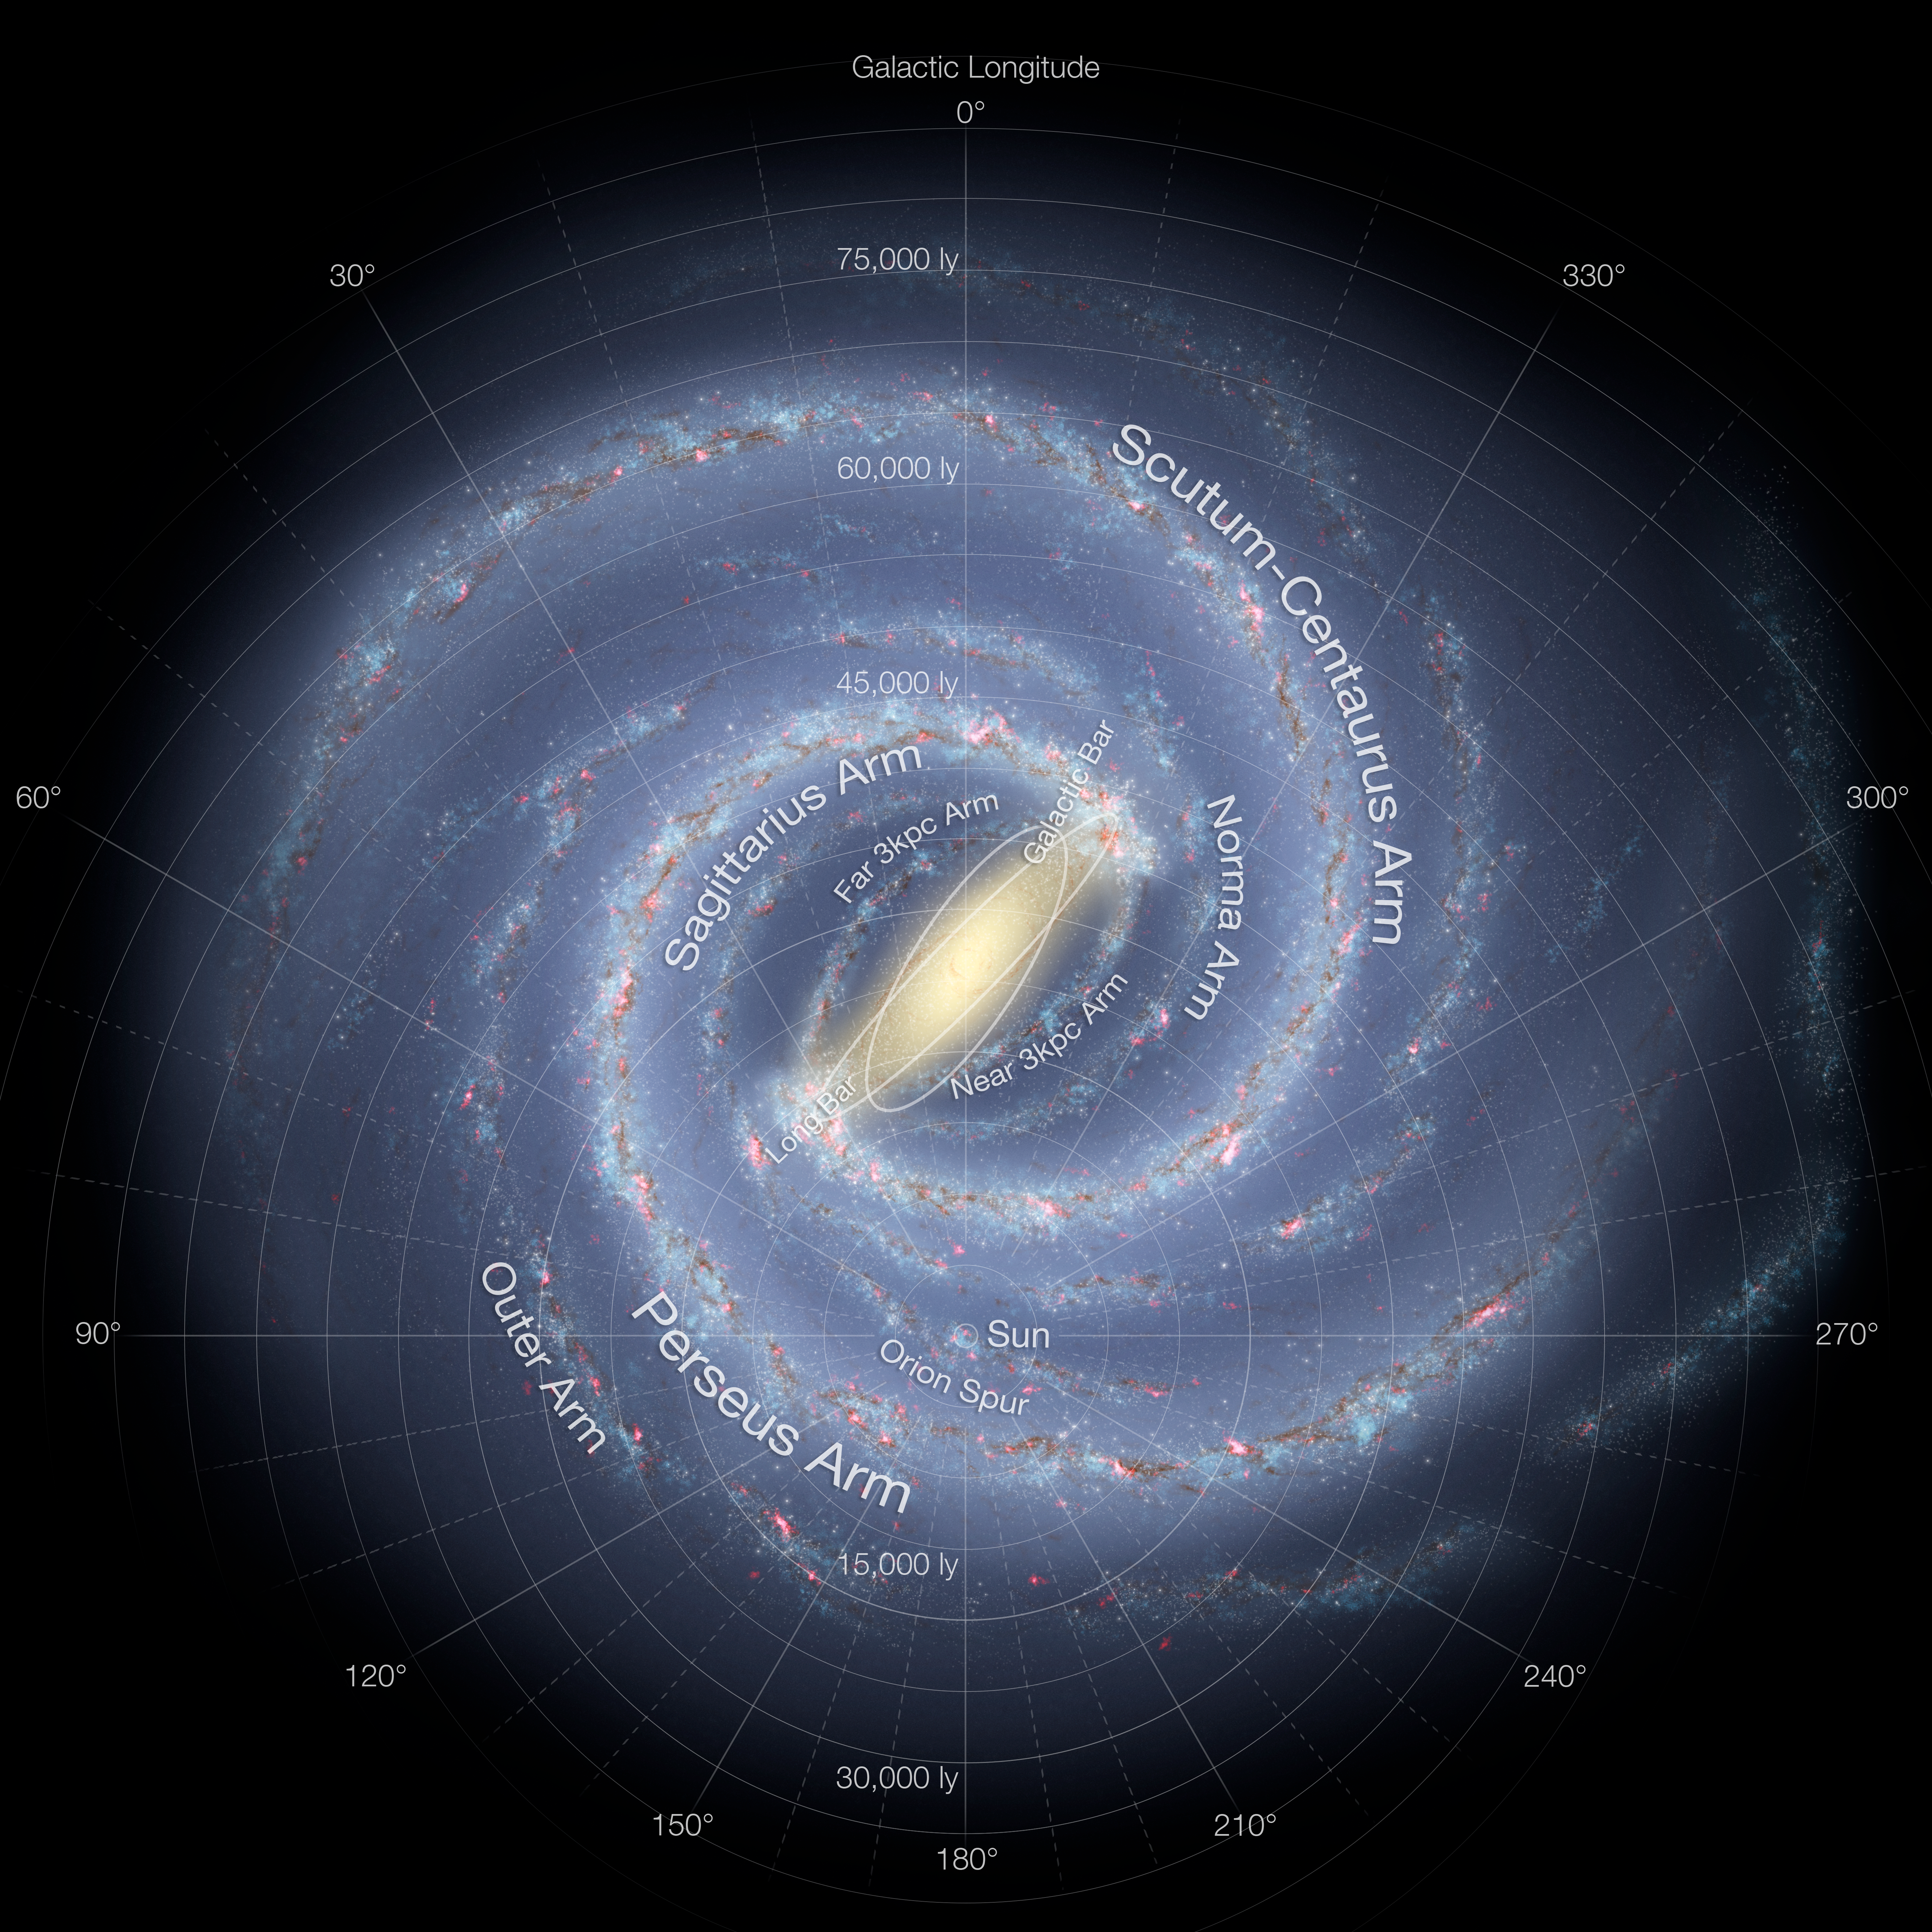

Artist's impression of the Milky Way (updated - annotated)

This detailed annotated artist’s impression shows the structure of the Milky Way, including the location of the spiral arms and other components such as the bulge. This version of the image has been updated to include the most recent mapping of the shape of the central bulge deduced from survey data from ESO’s VISTA telescope at the Paranal Observatory.

Credit: NASA/JPL-Caltech/ESO/R. Hurt